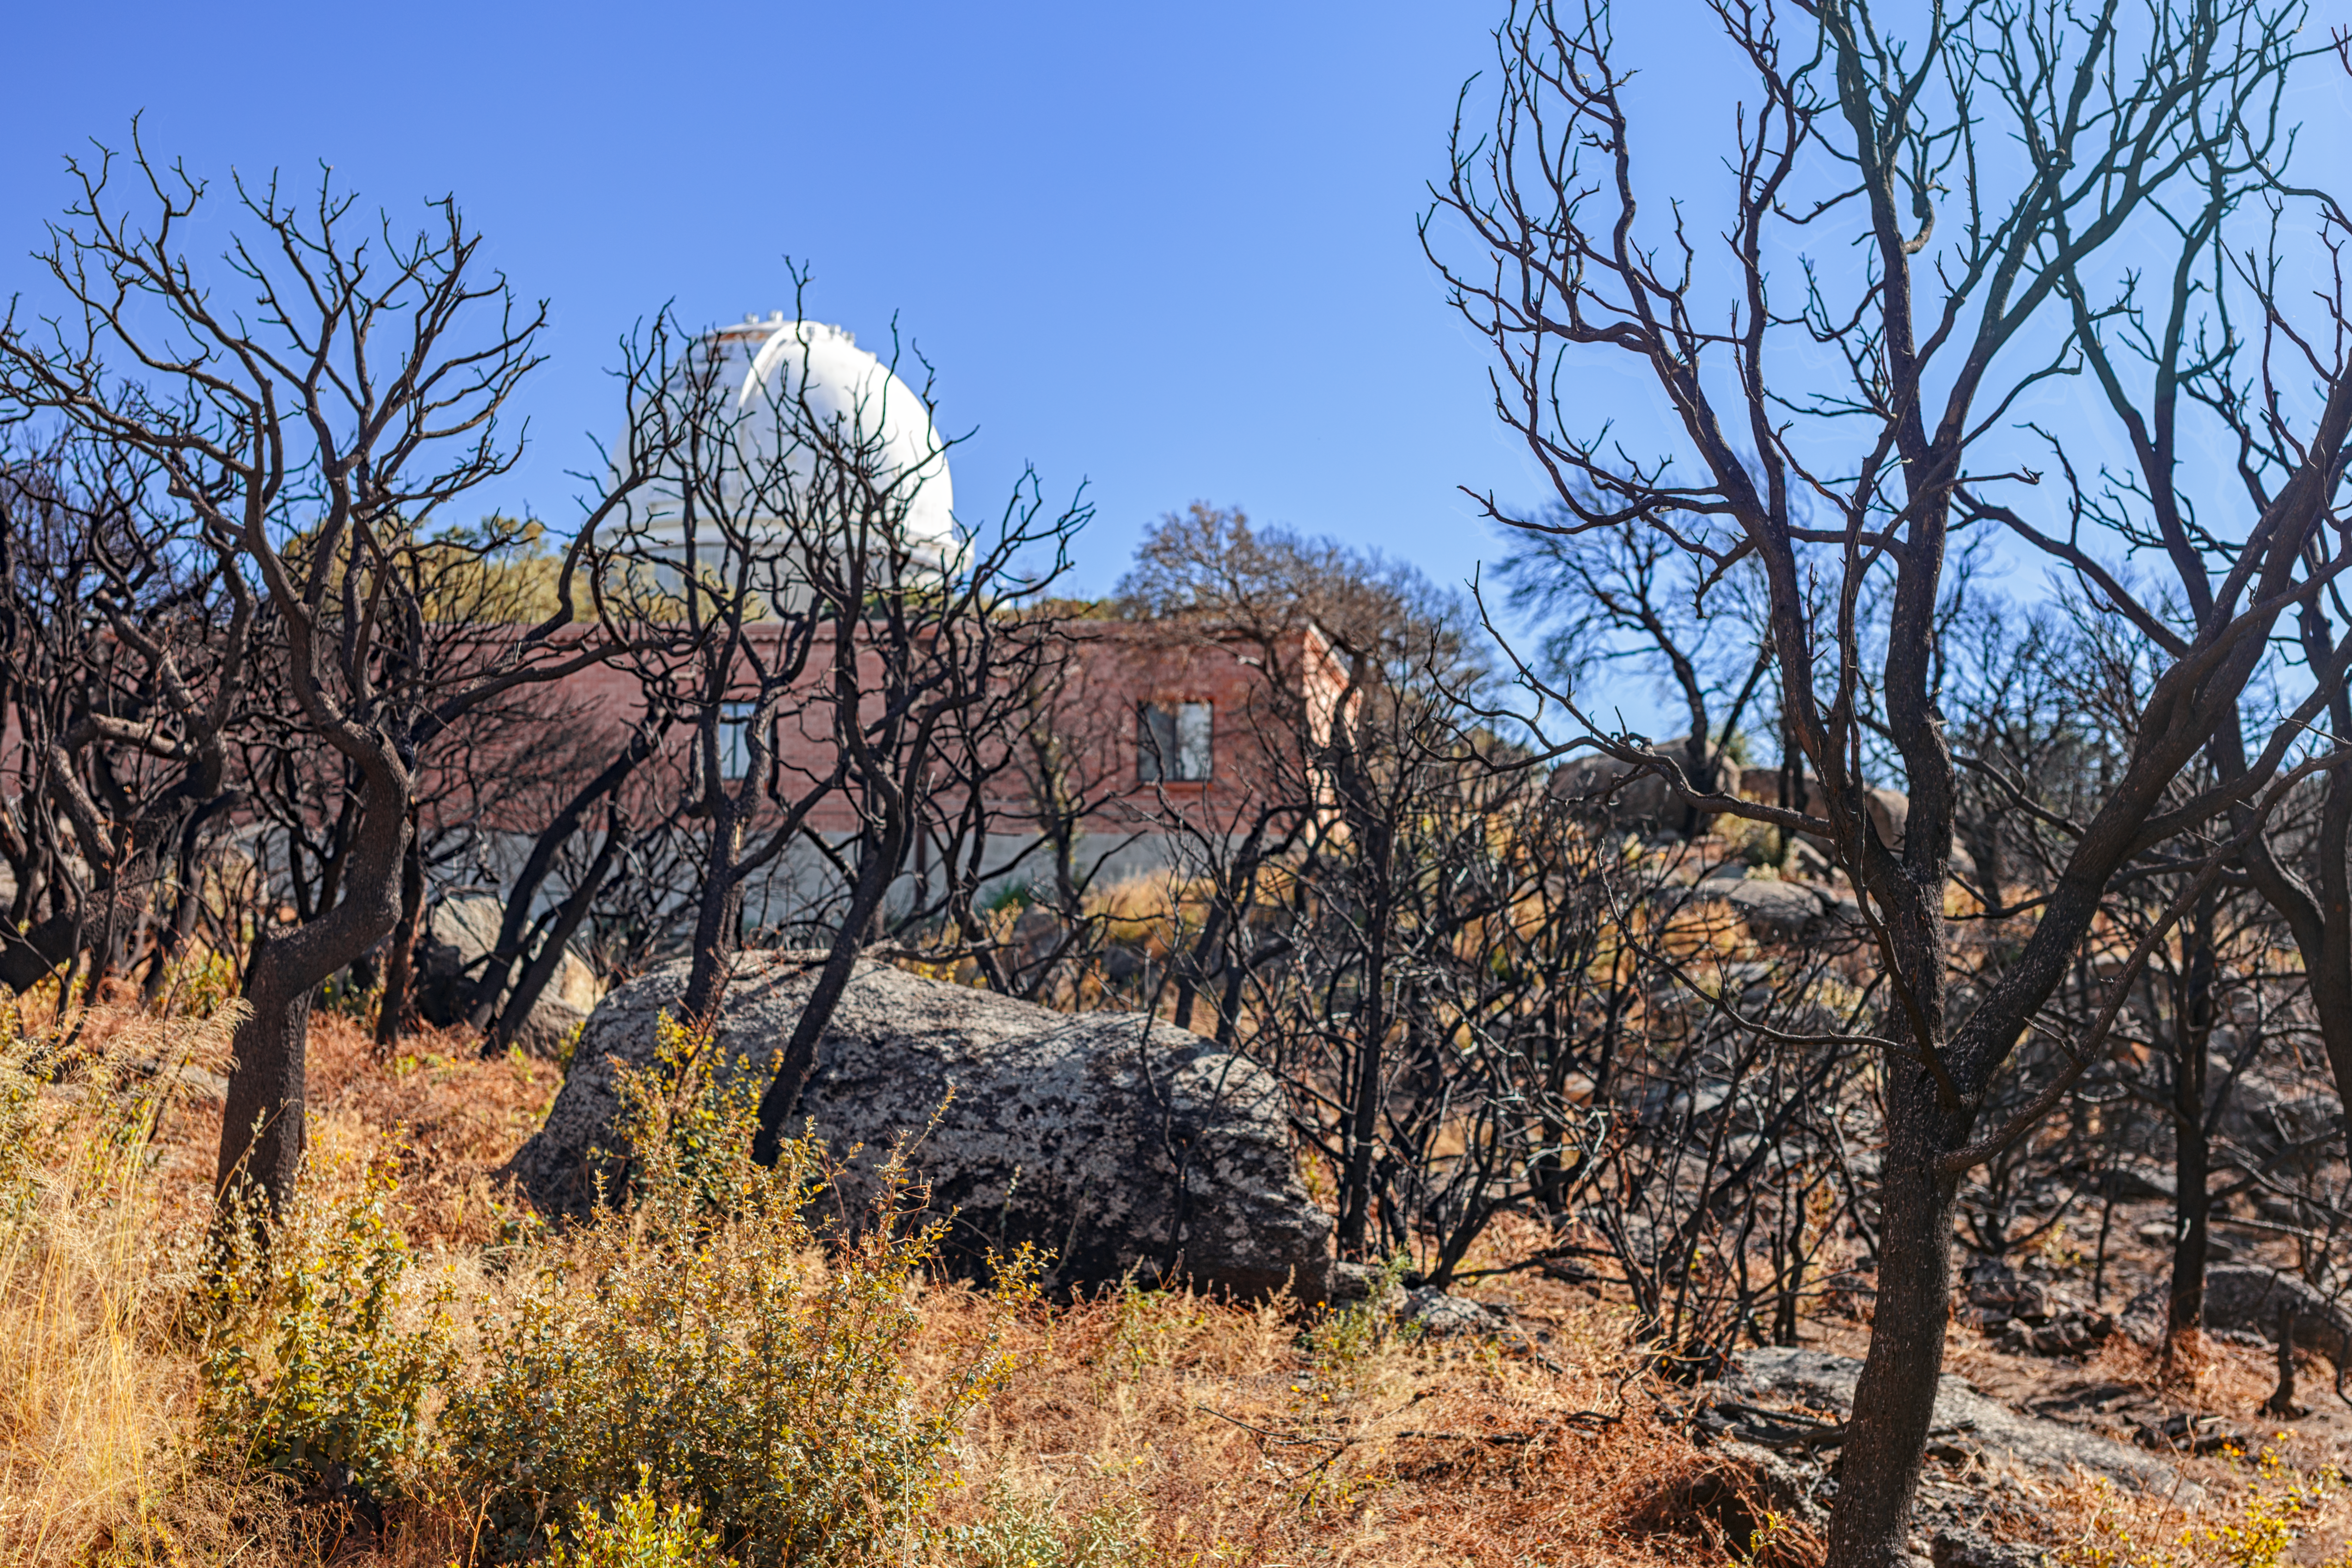

Contreras Fire Aftermath

The aftermath of the Contreras Fire that swept through Kitt Peak National Observatory in June 2022.

Credit: KPNO/NOIRLab/NSF/AURA/P. Horálek